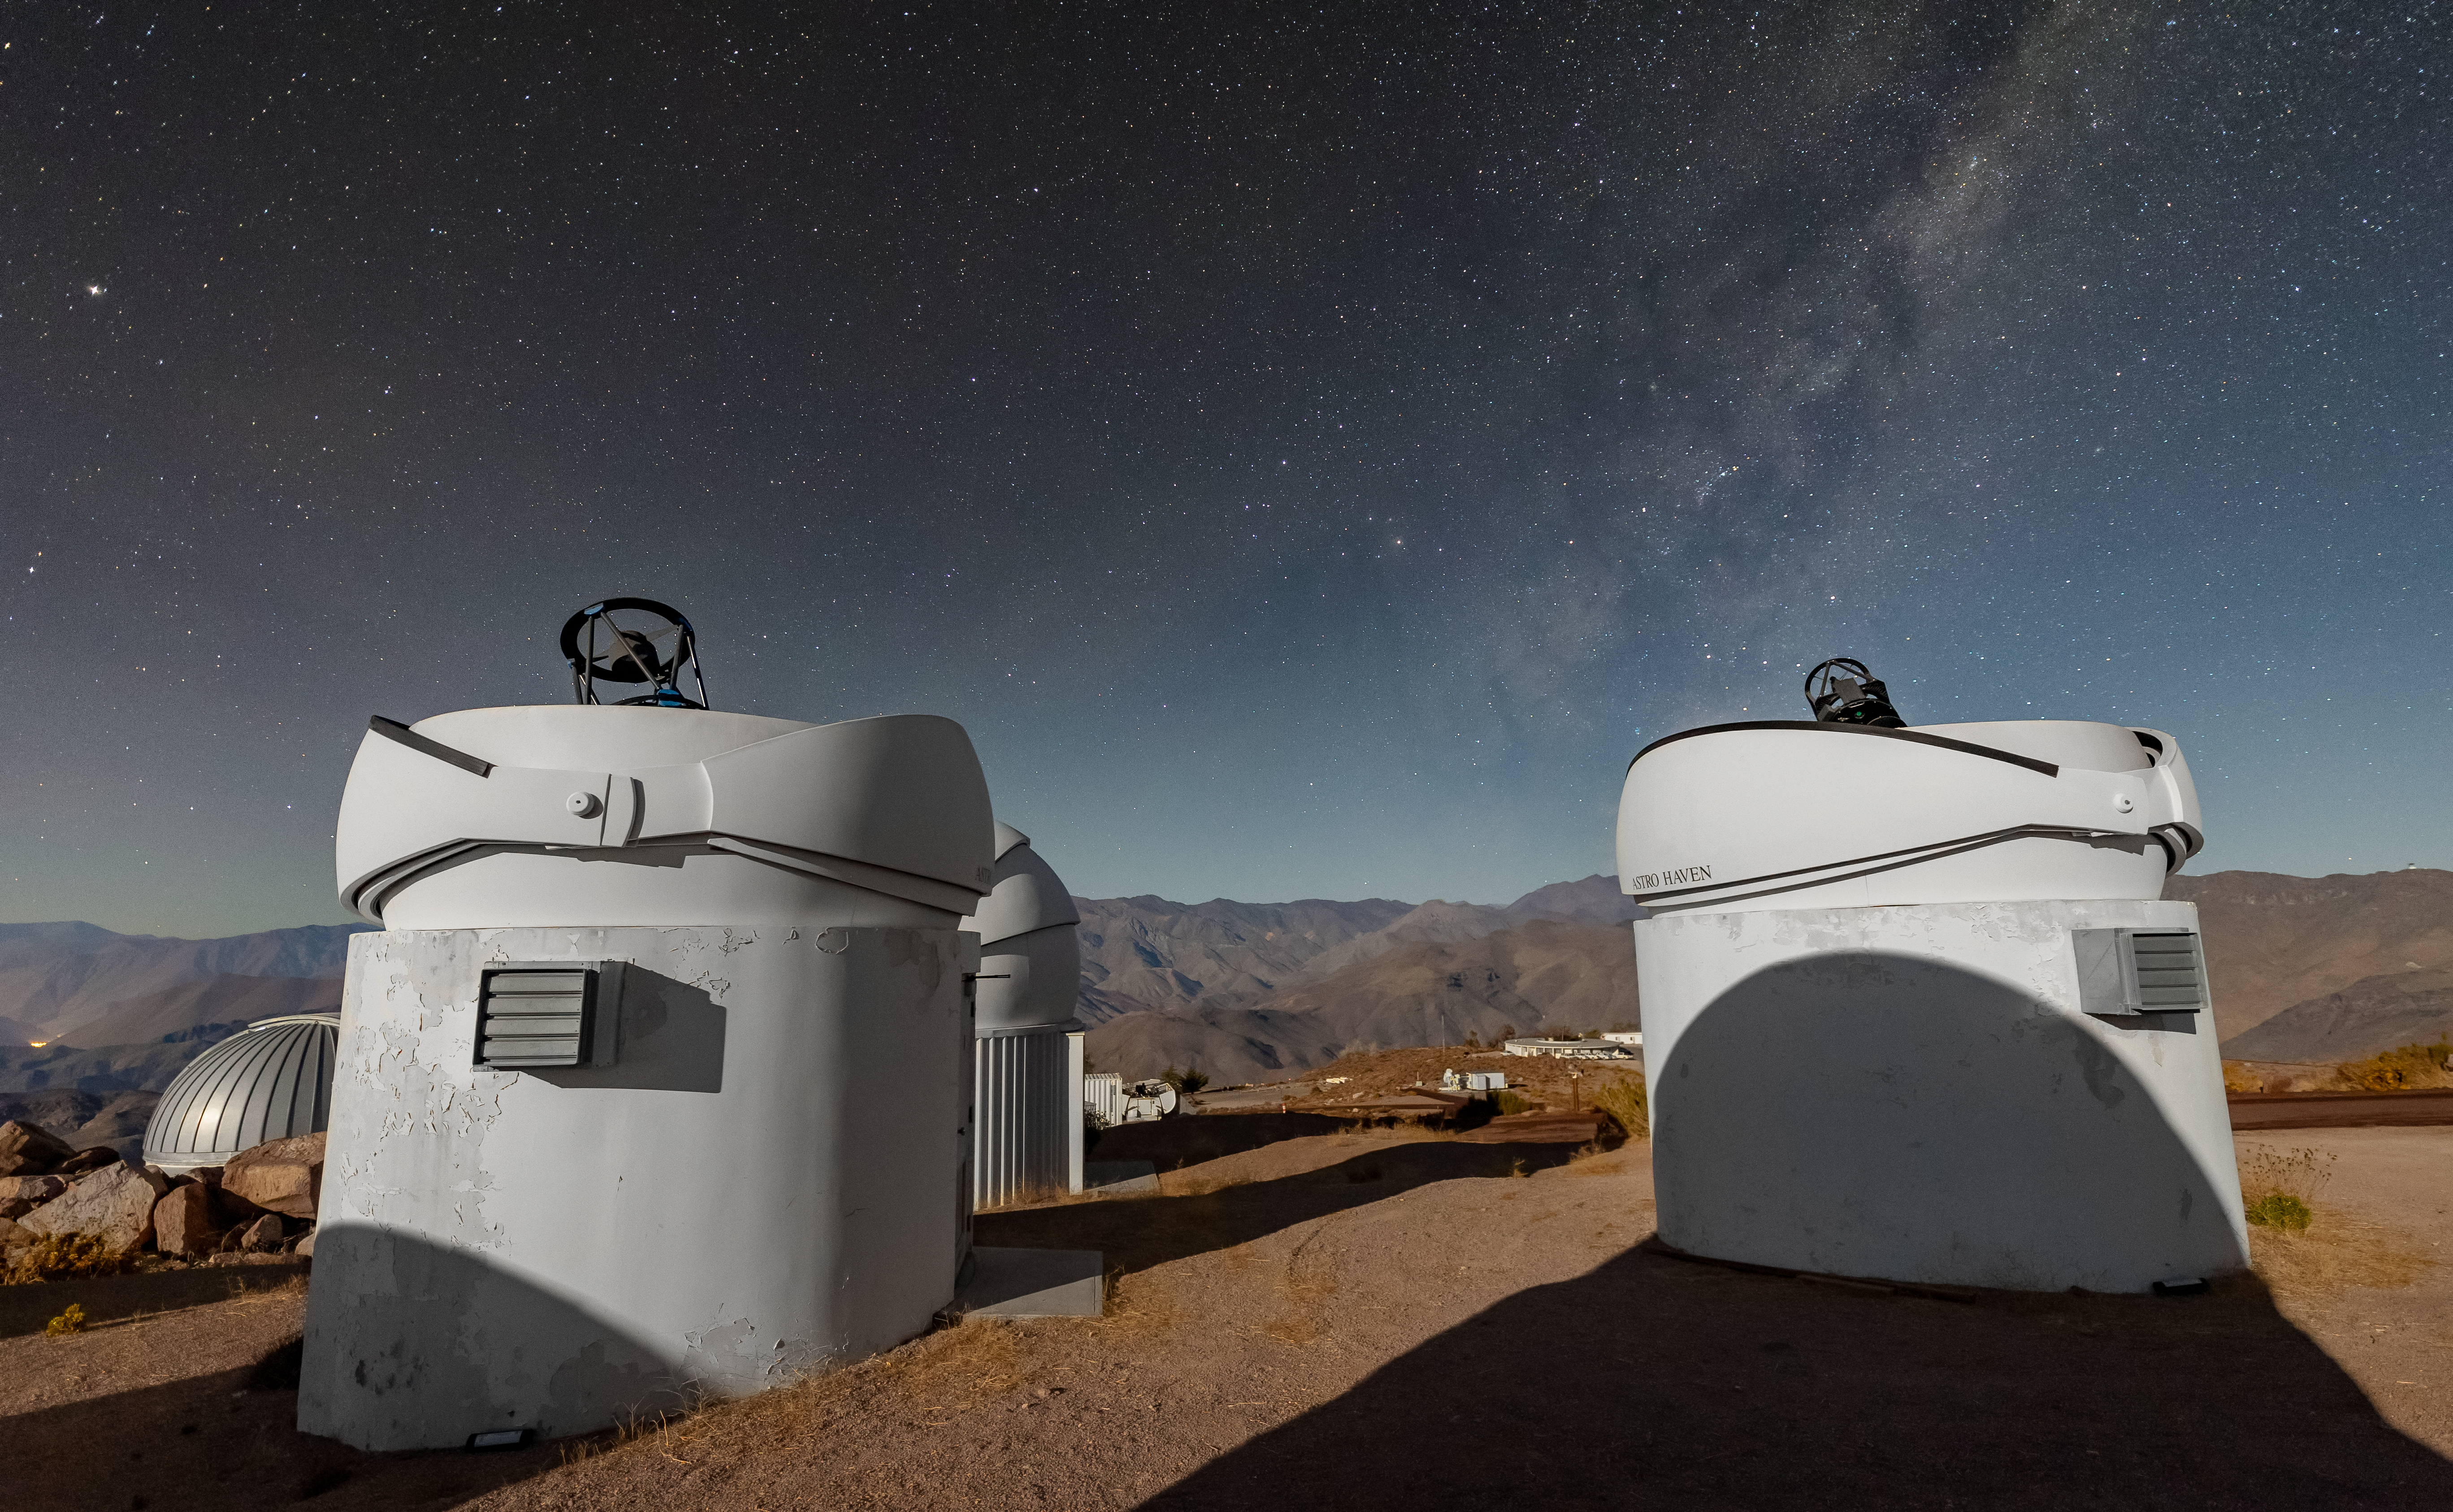

PROMPT Telescopes

Two of the six Panchromatic Robotic Optical Monitoring and Polarimetry Telescopes (PROMPT) at Cerro Tololo Inter-American Observatory (CTIO), a Program of NSF NOIRLab.

Credit: CTIO/NOIRLab/NSF/AURA/T. Slovinský